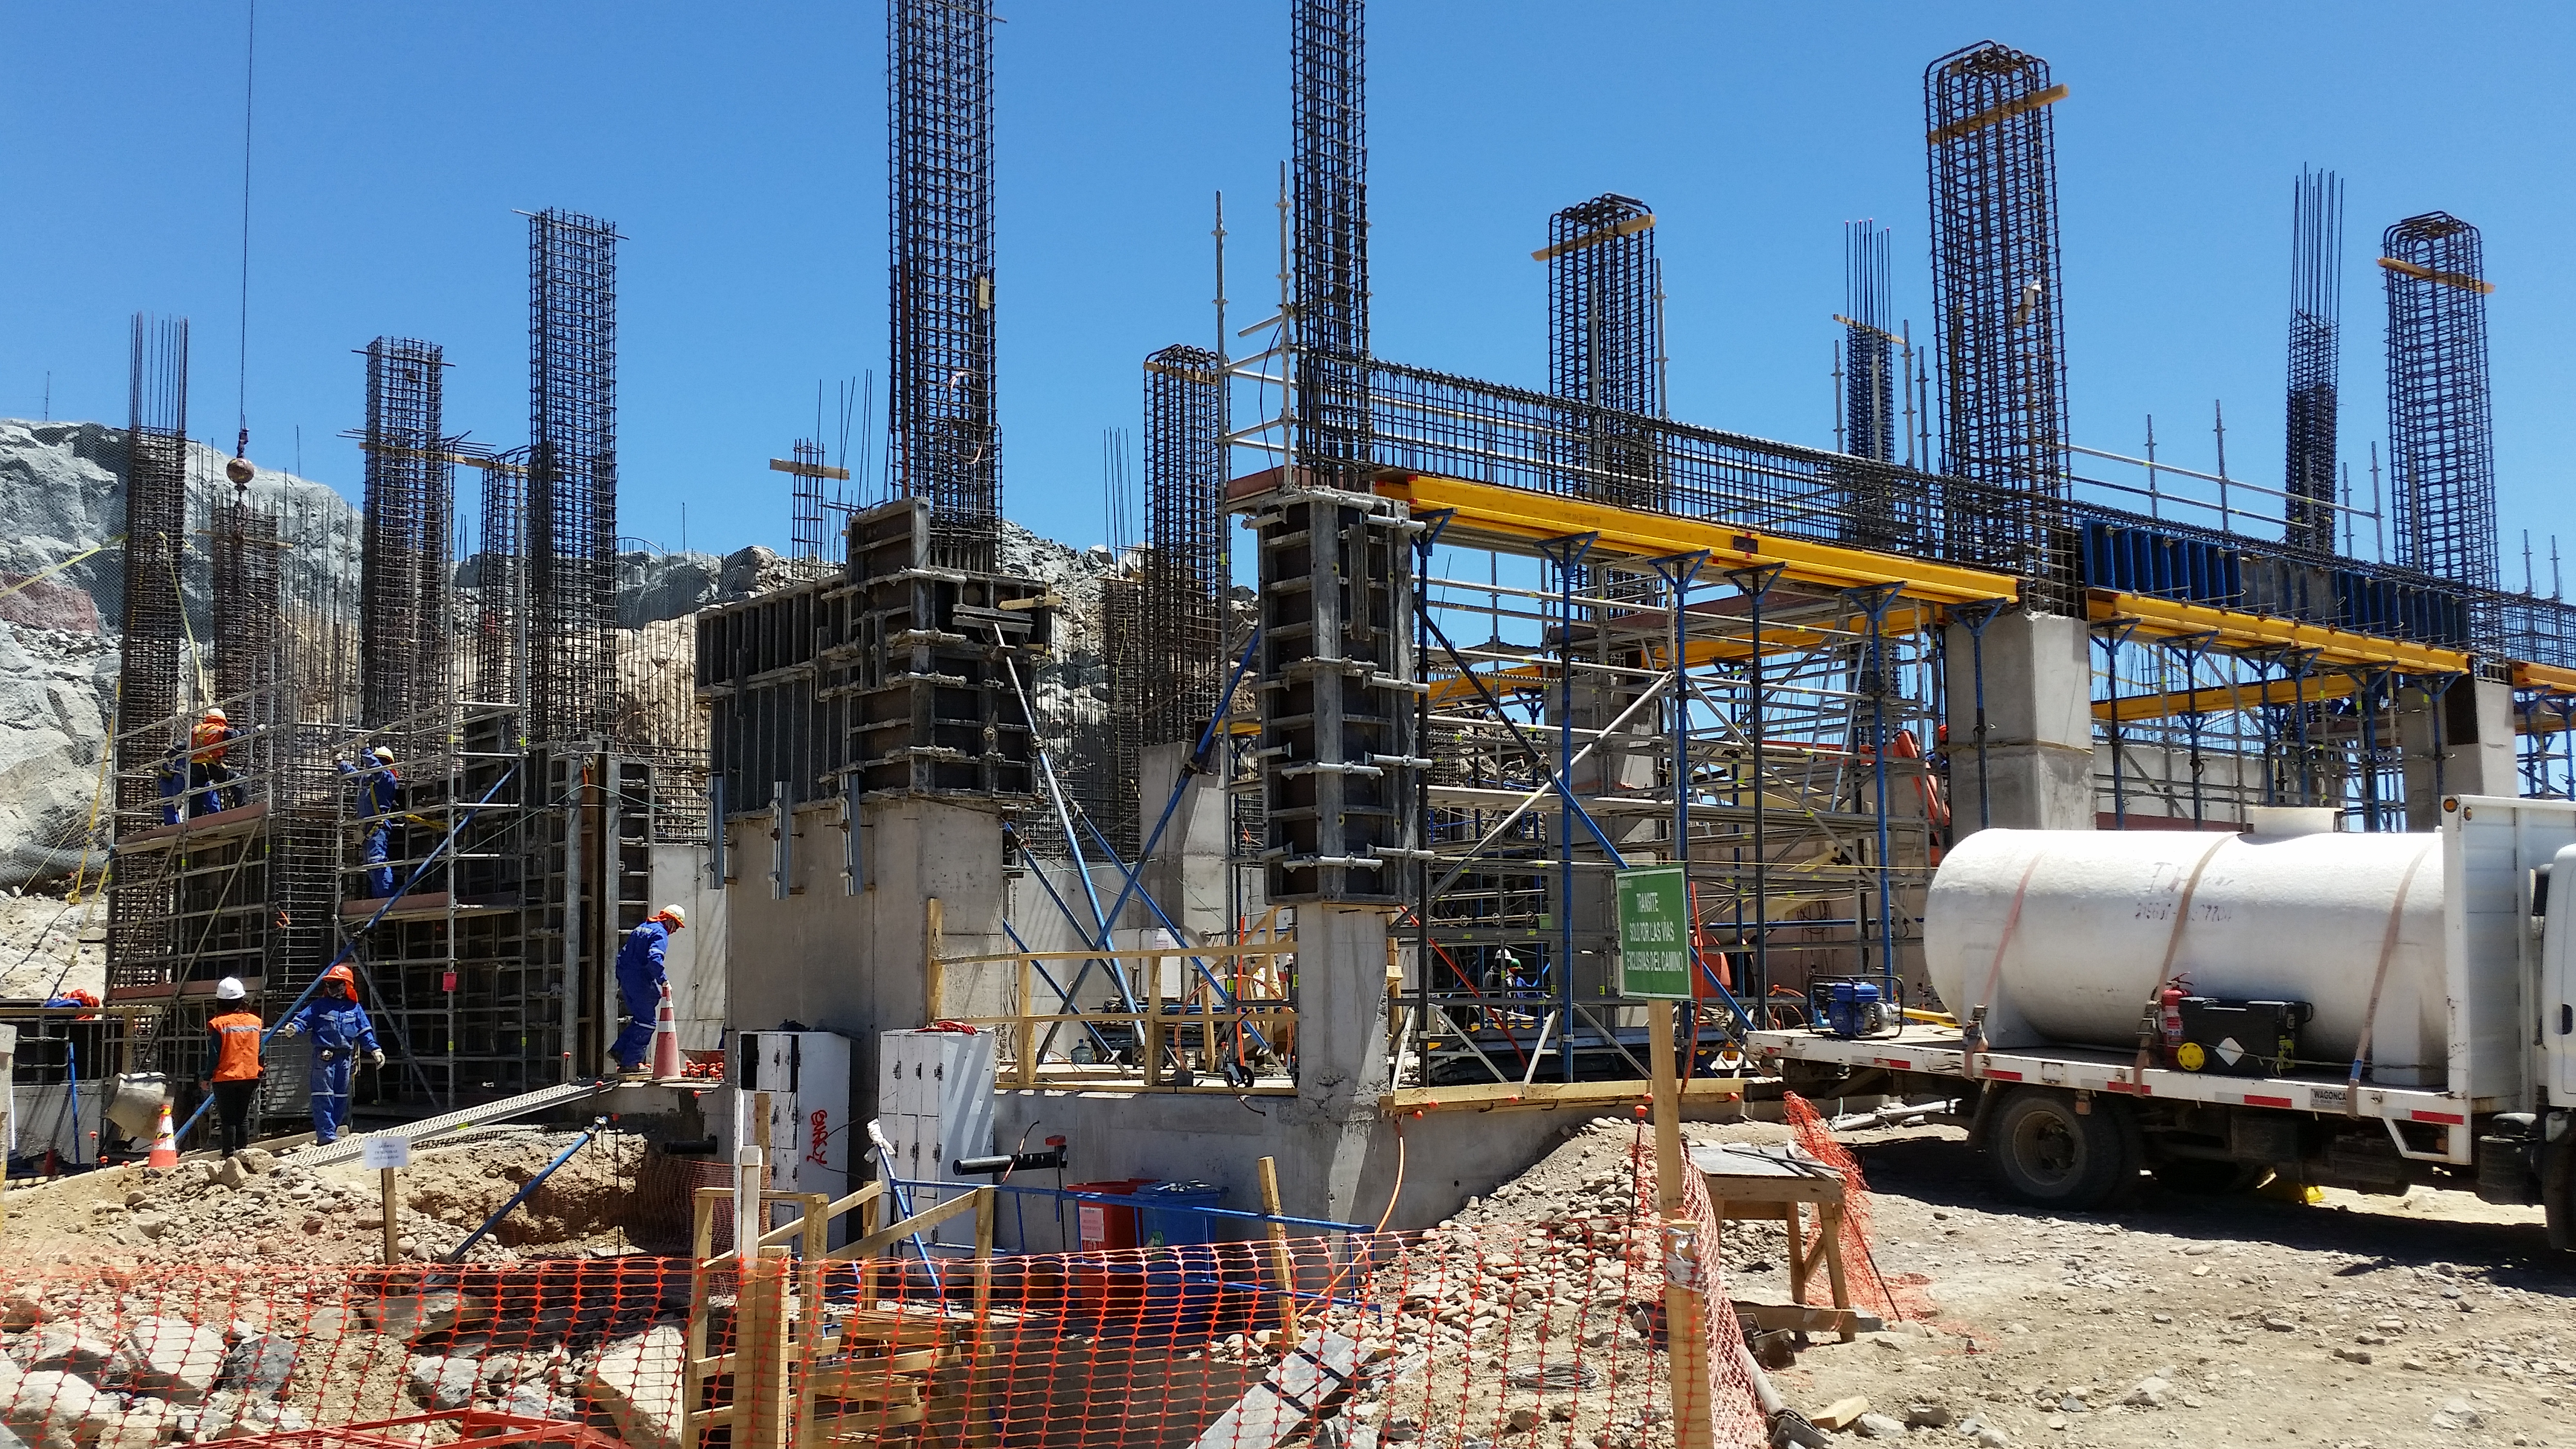

Second Week of December Collection

General view

Credit: Vera C. Rubin Observatory/ NOIRLab Office/NSF/AURA